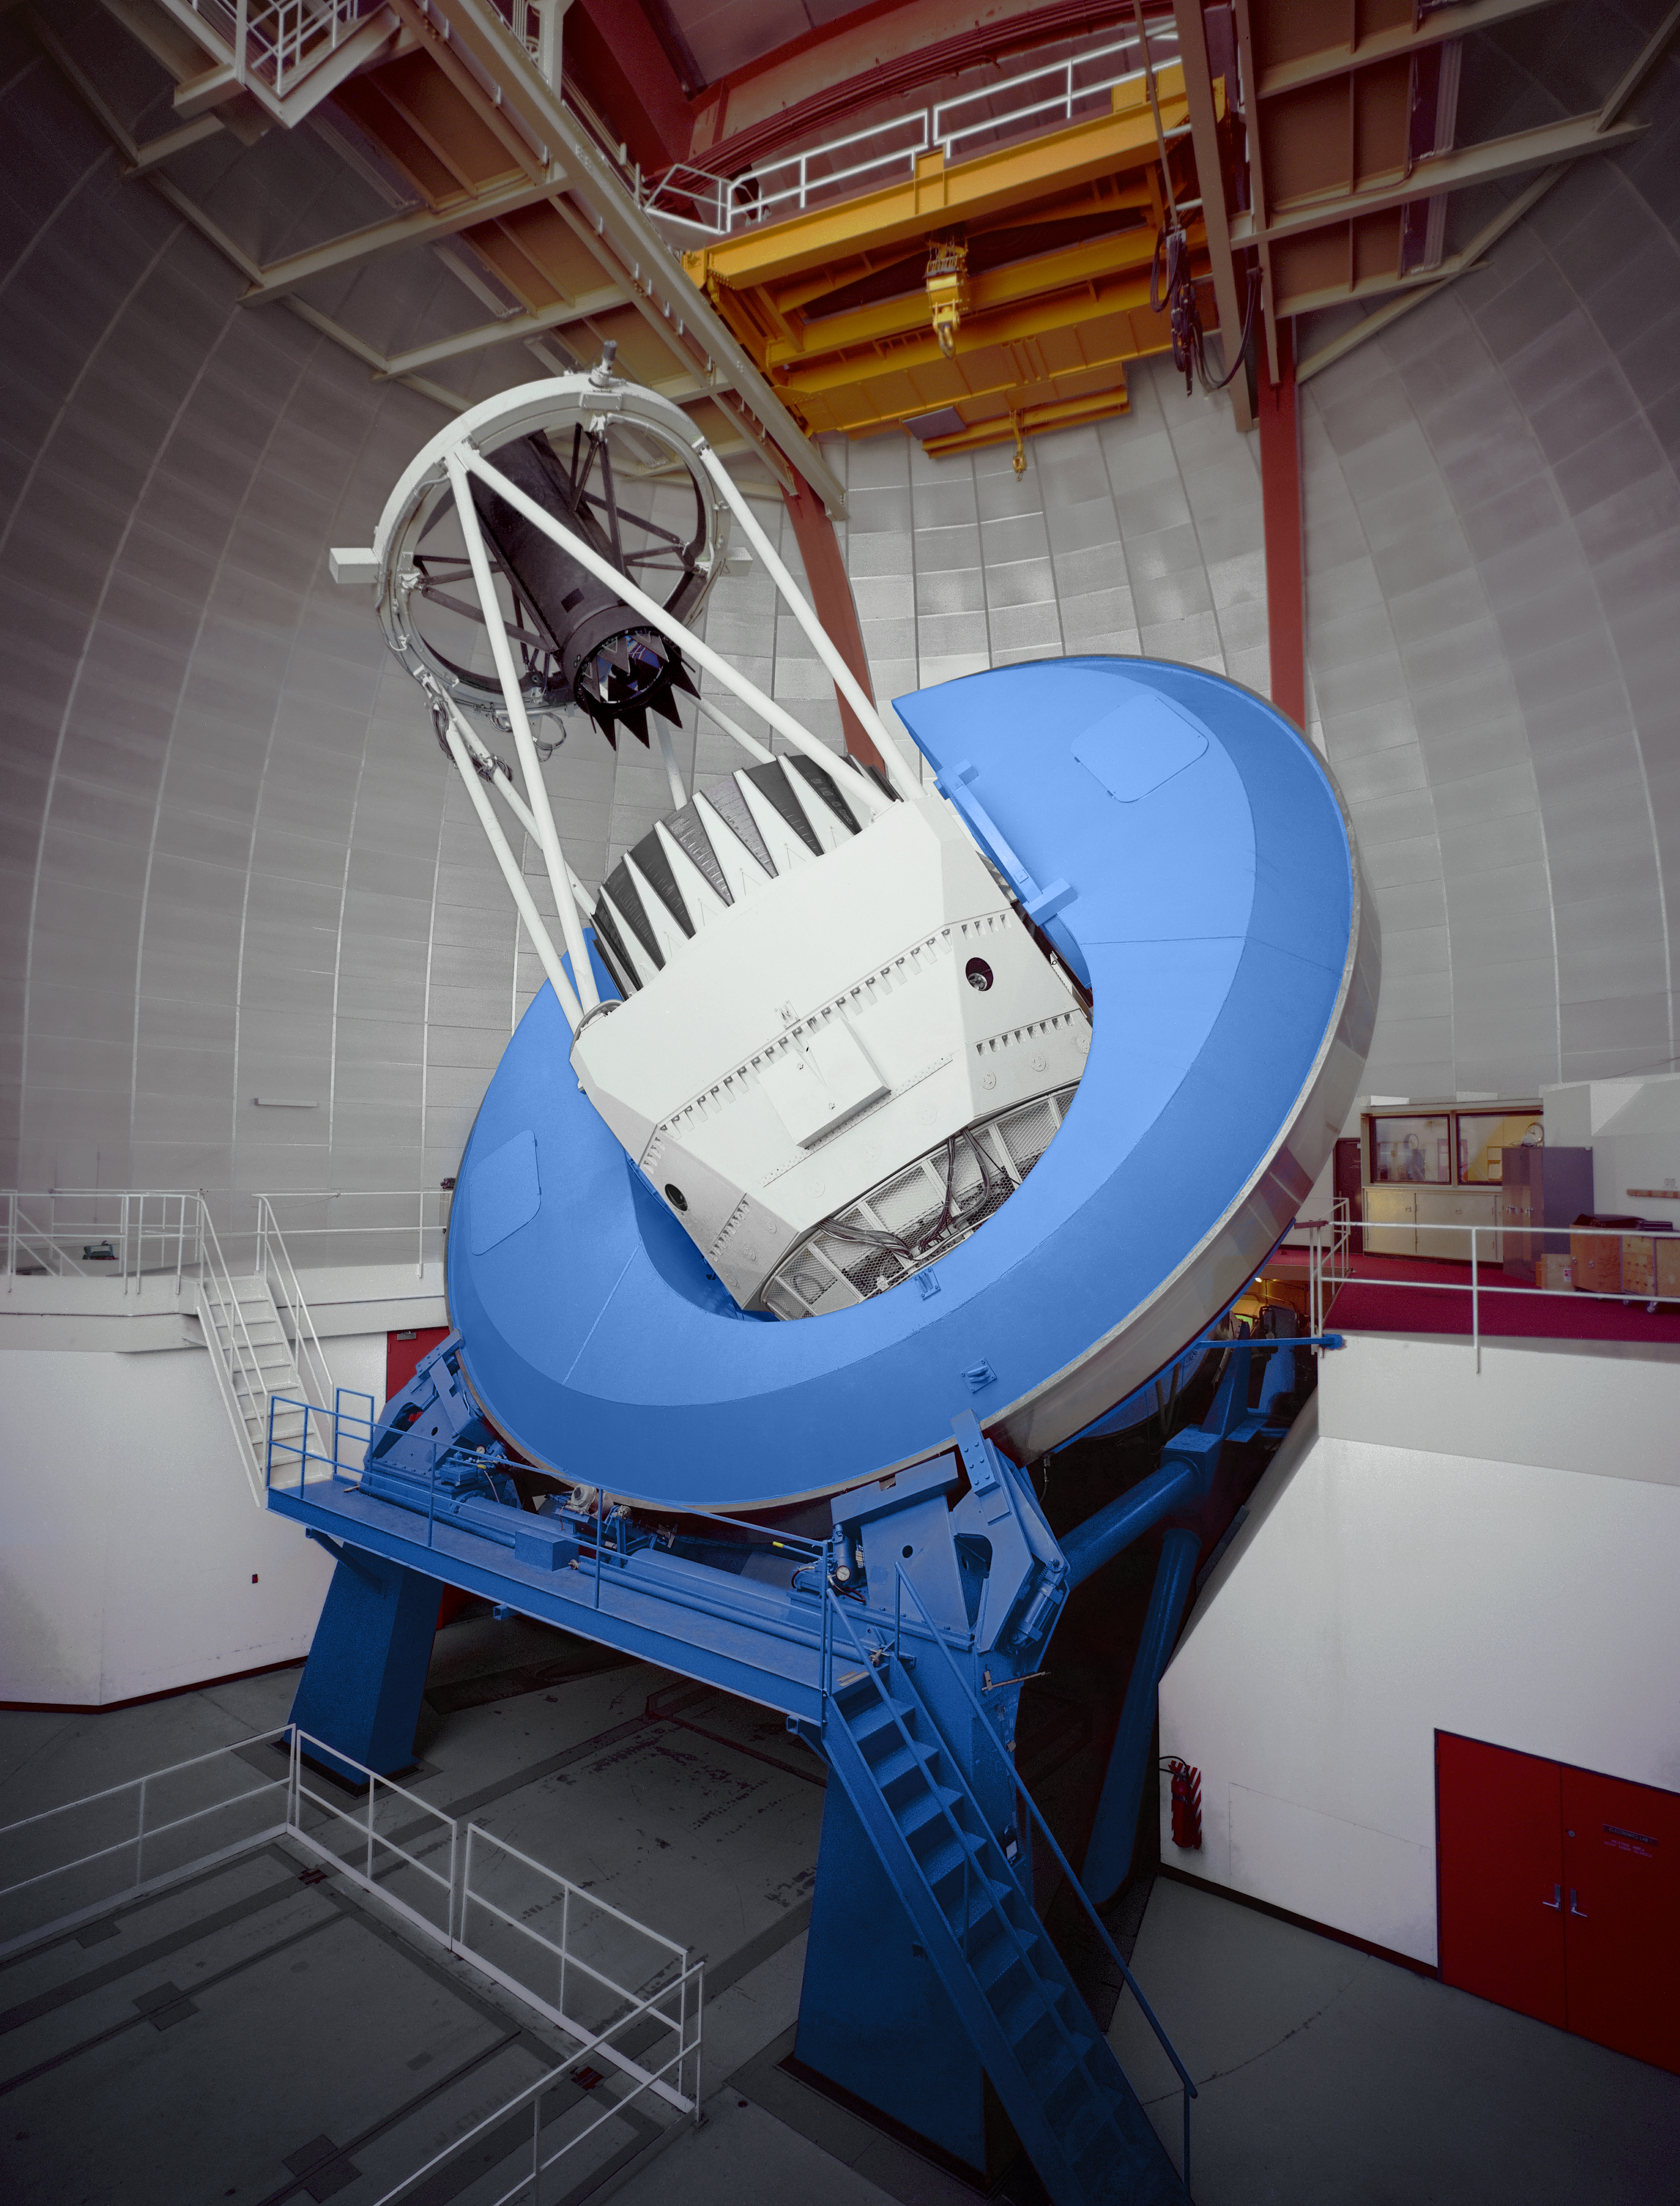

KPNO 4-meter

The Mayall 4-meter telescope at the Kitt Peak National Observatory near Tucson, Arizona.

Credit: Mark Hanna/NOIRLab/NSF/AURA/